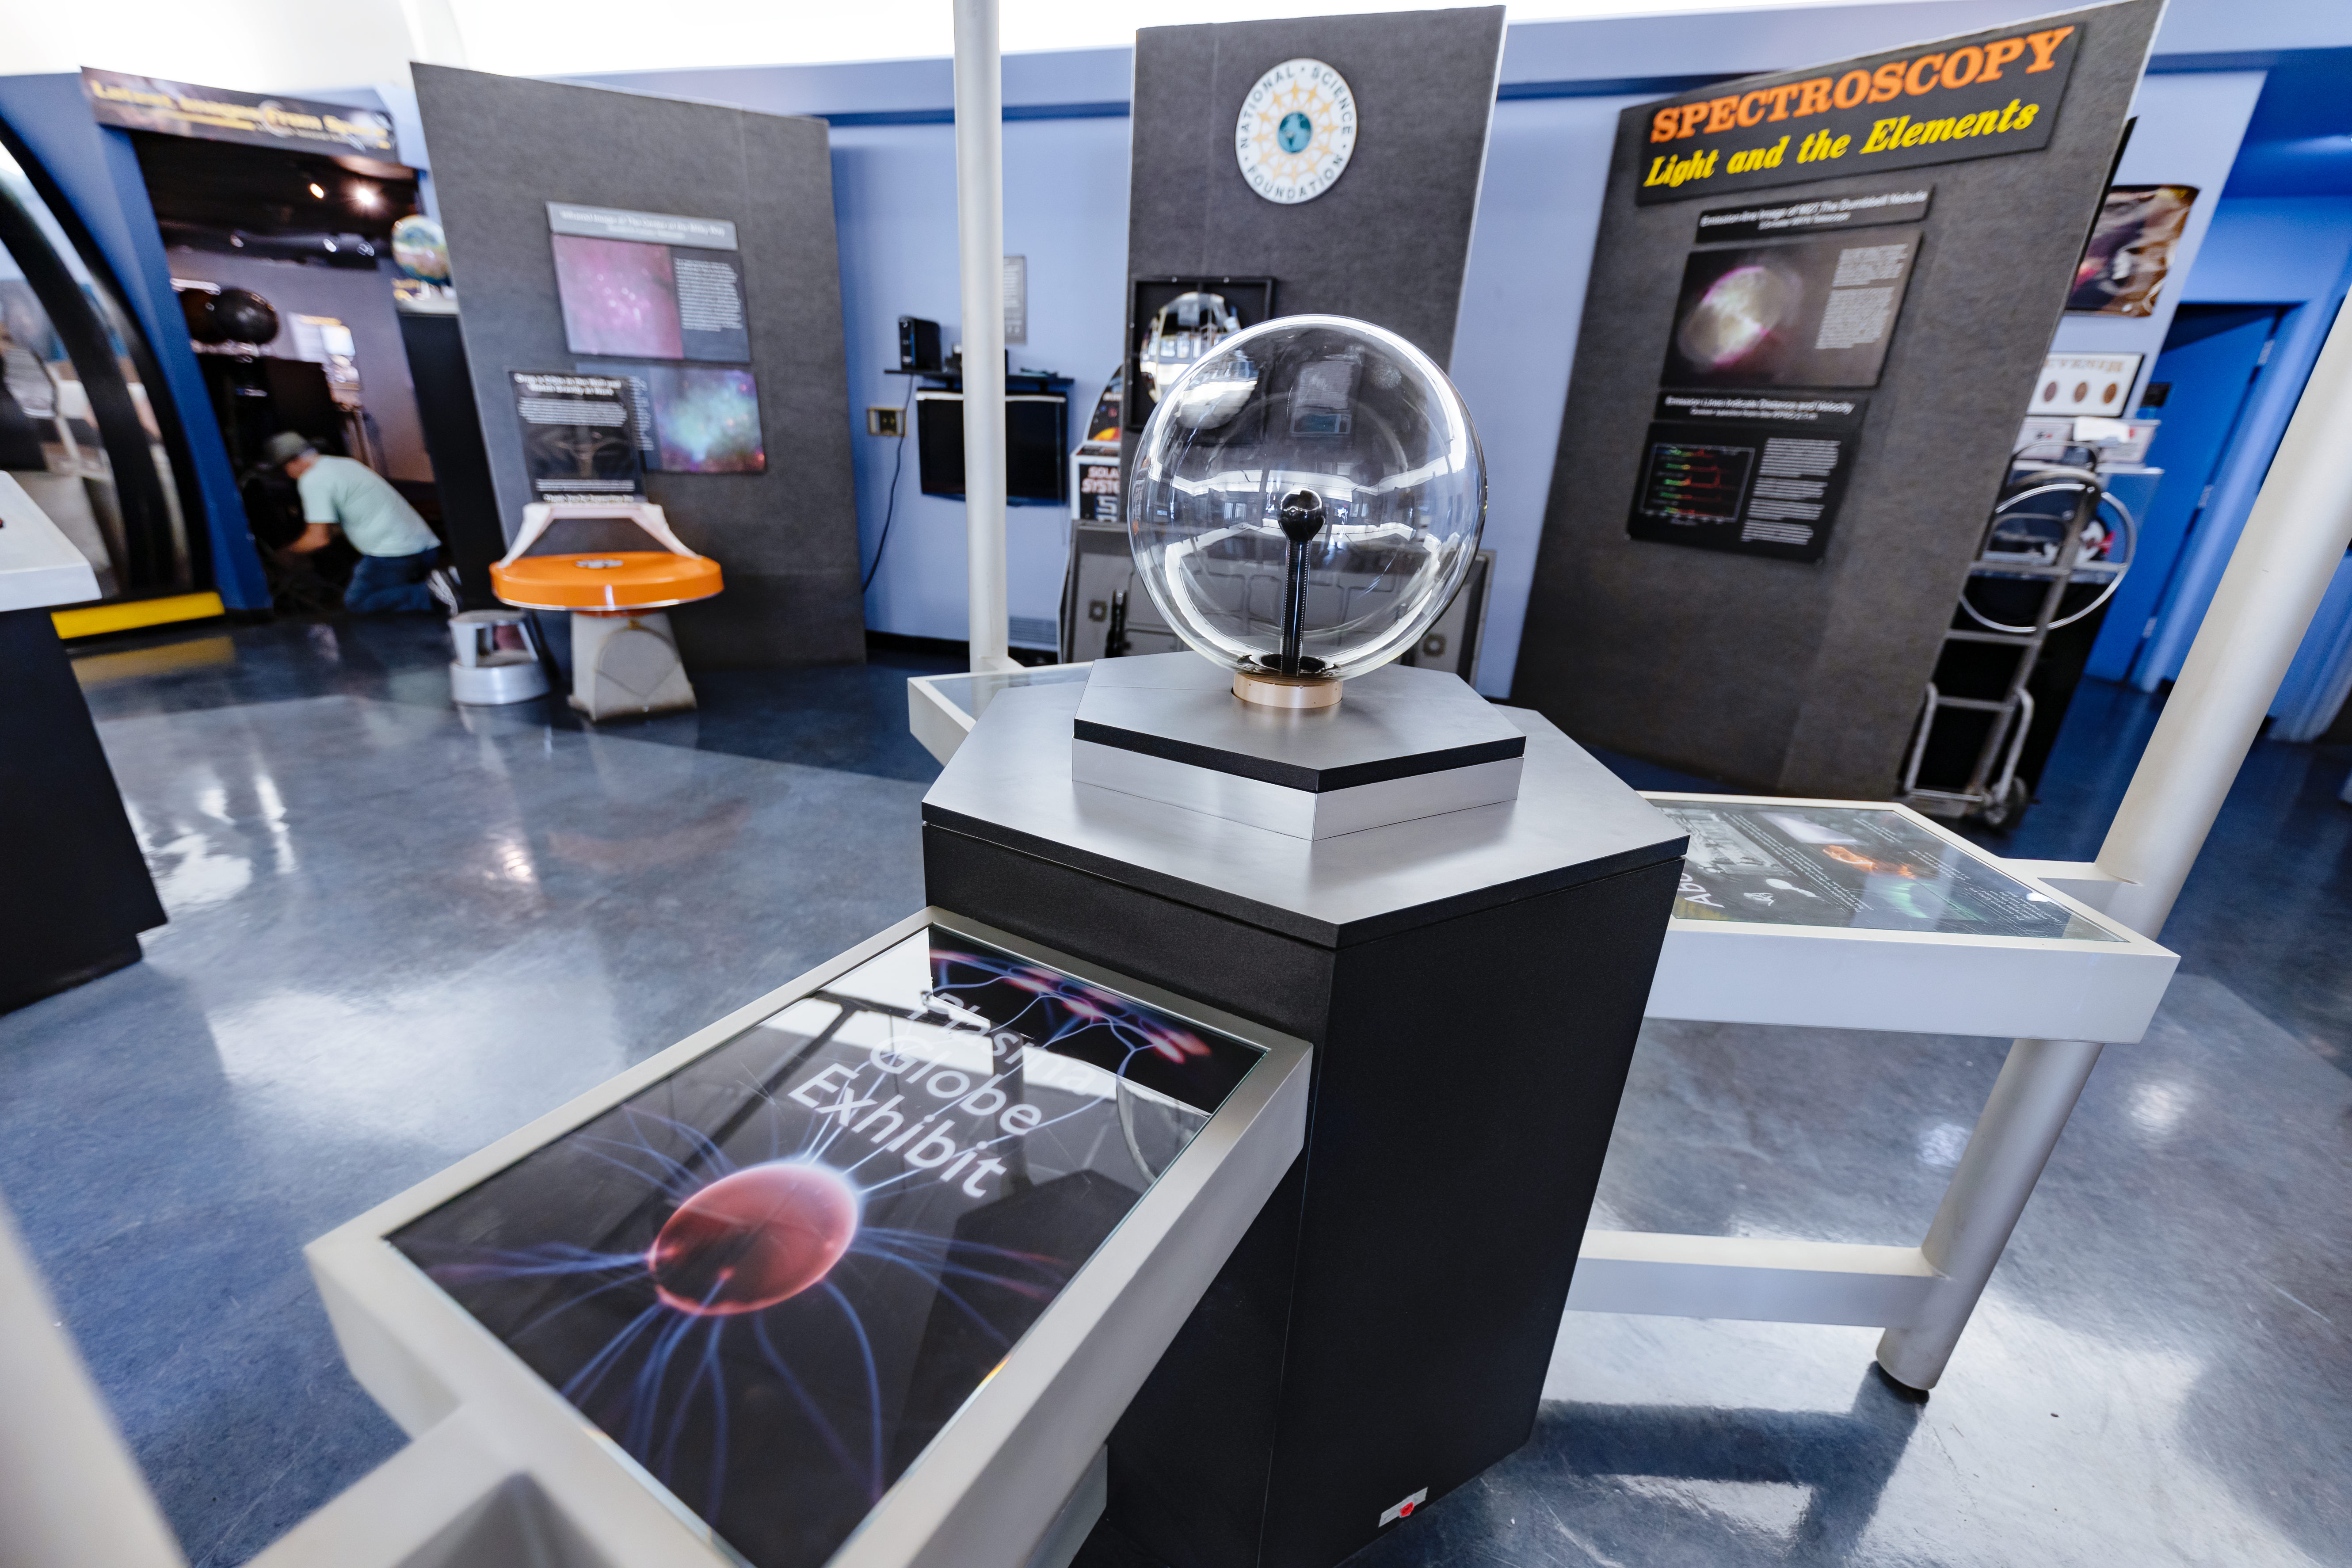

Plasma Globe in KPNO Visitor Center

The Plasma Globe exhibit inside the Kitt Peak National Observatory Visitor Center in Arizona.

Credit: KPNO/NOIRLab/NSF/AURA/T. Slovinský